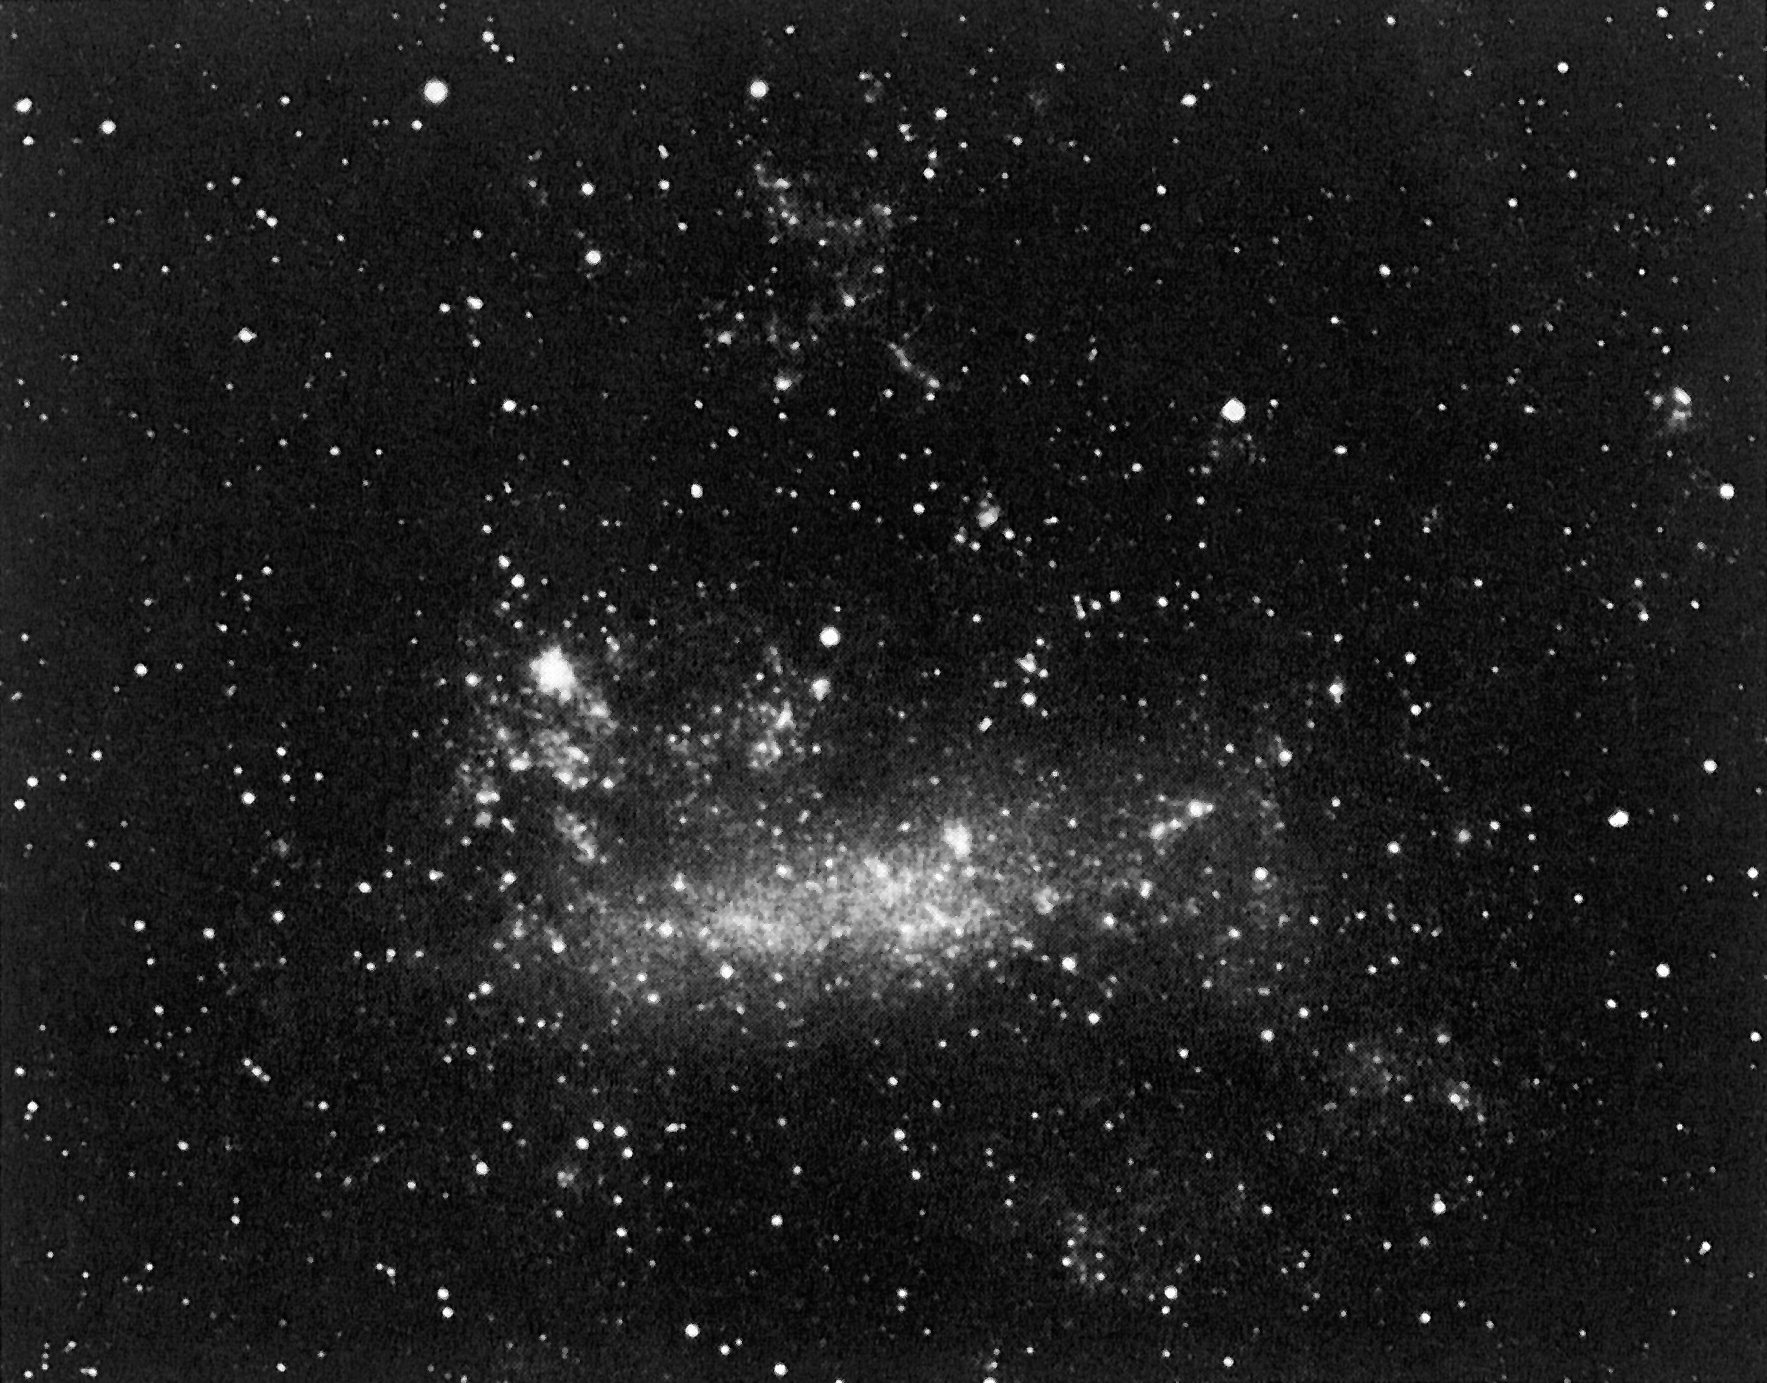

Last colour photo before the supernova explosion in LMC

Last colour photo before the supernova explosion in LMC. This colour photo of the Large Magellanic Cloud (LMC) was obtained with a 6 x 6 camera mounted piggy-back on a large telescope at the ESO La Silla Observatory, on February 23 at UT 01:00, a few hours before the supernova exploded. It is the last colour photo obtained before this event. Comparing this photo with a similar one obtained two days later, and which shows the supernova reveals a faint star at the position of the supernova; it is the progenitor Sanduleak -69 202, a 12th magnitude B3 I star.

Credit: ESO